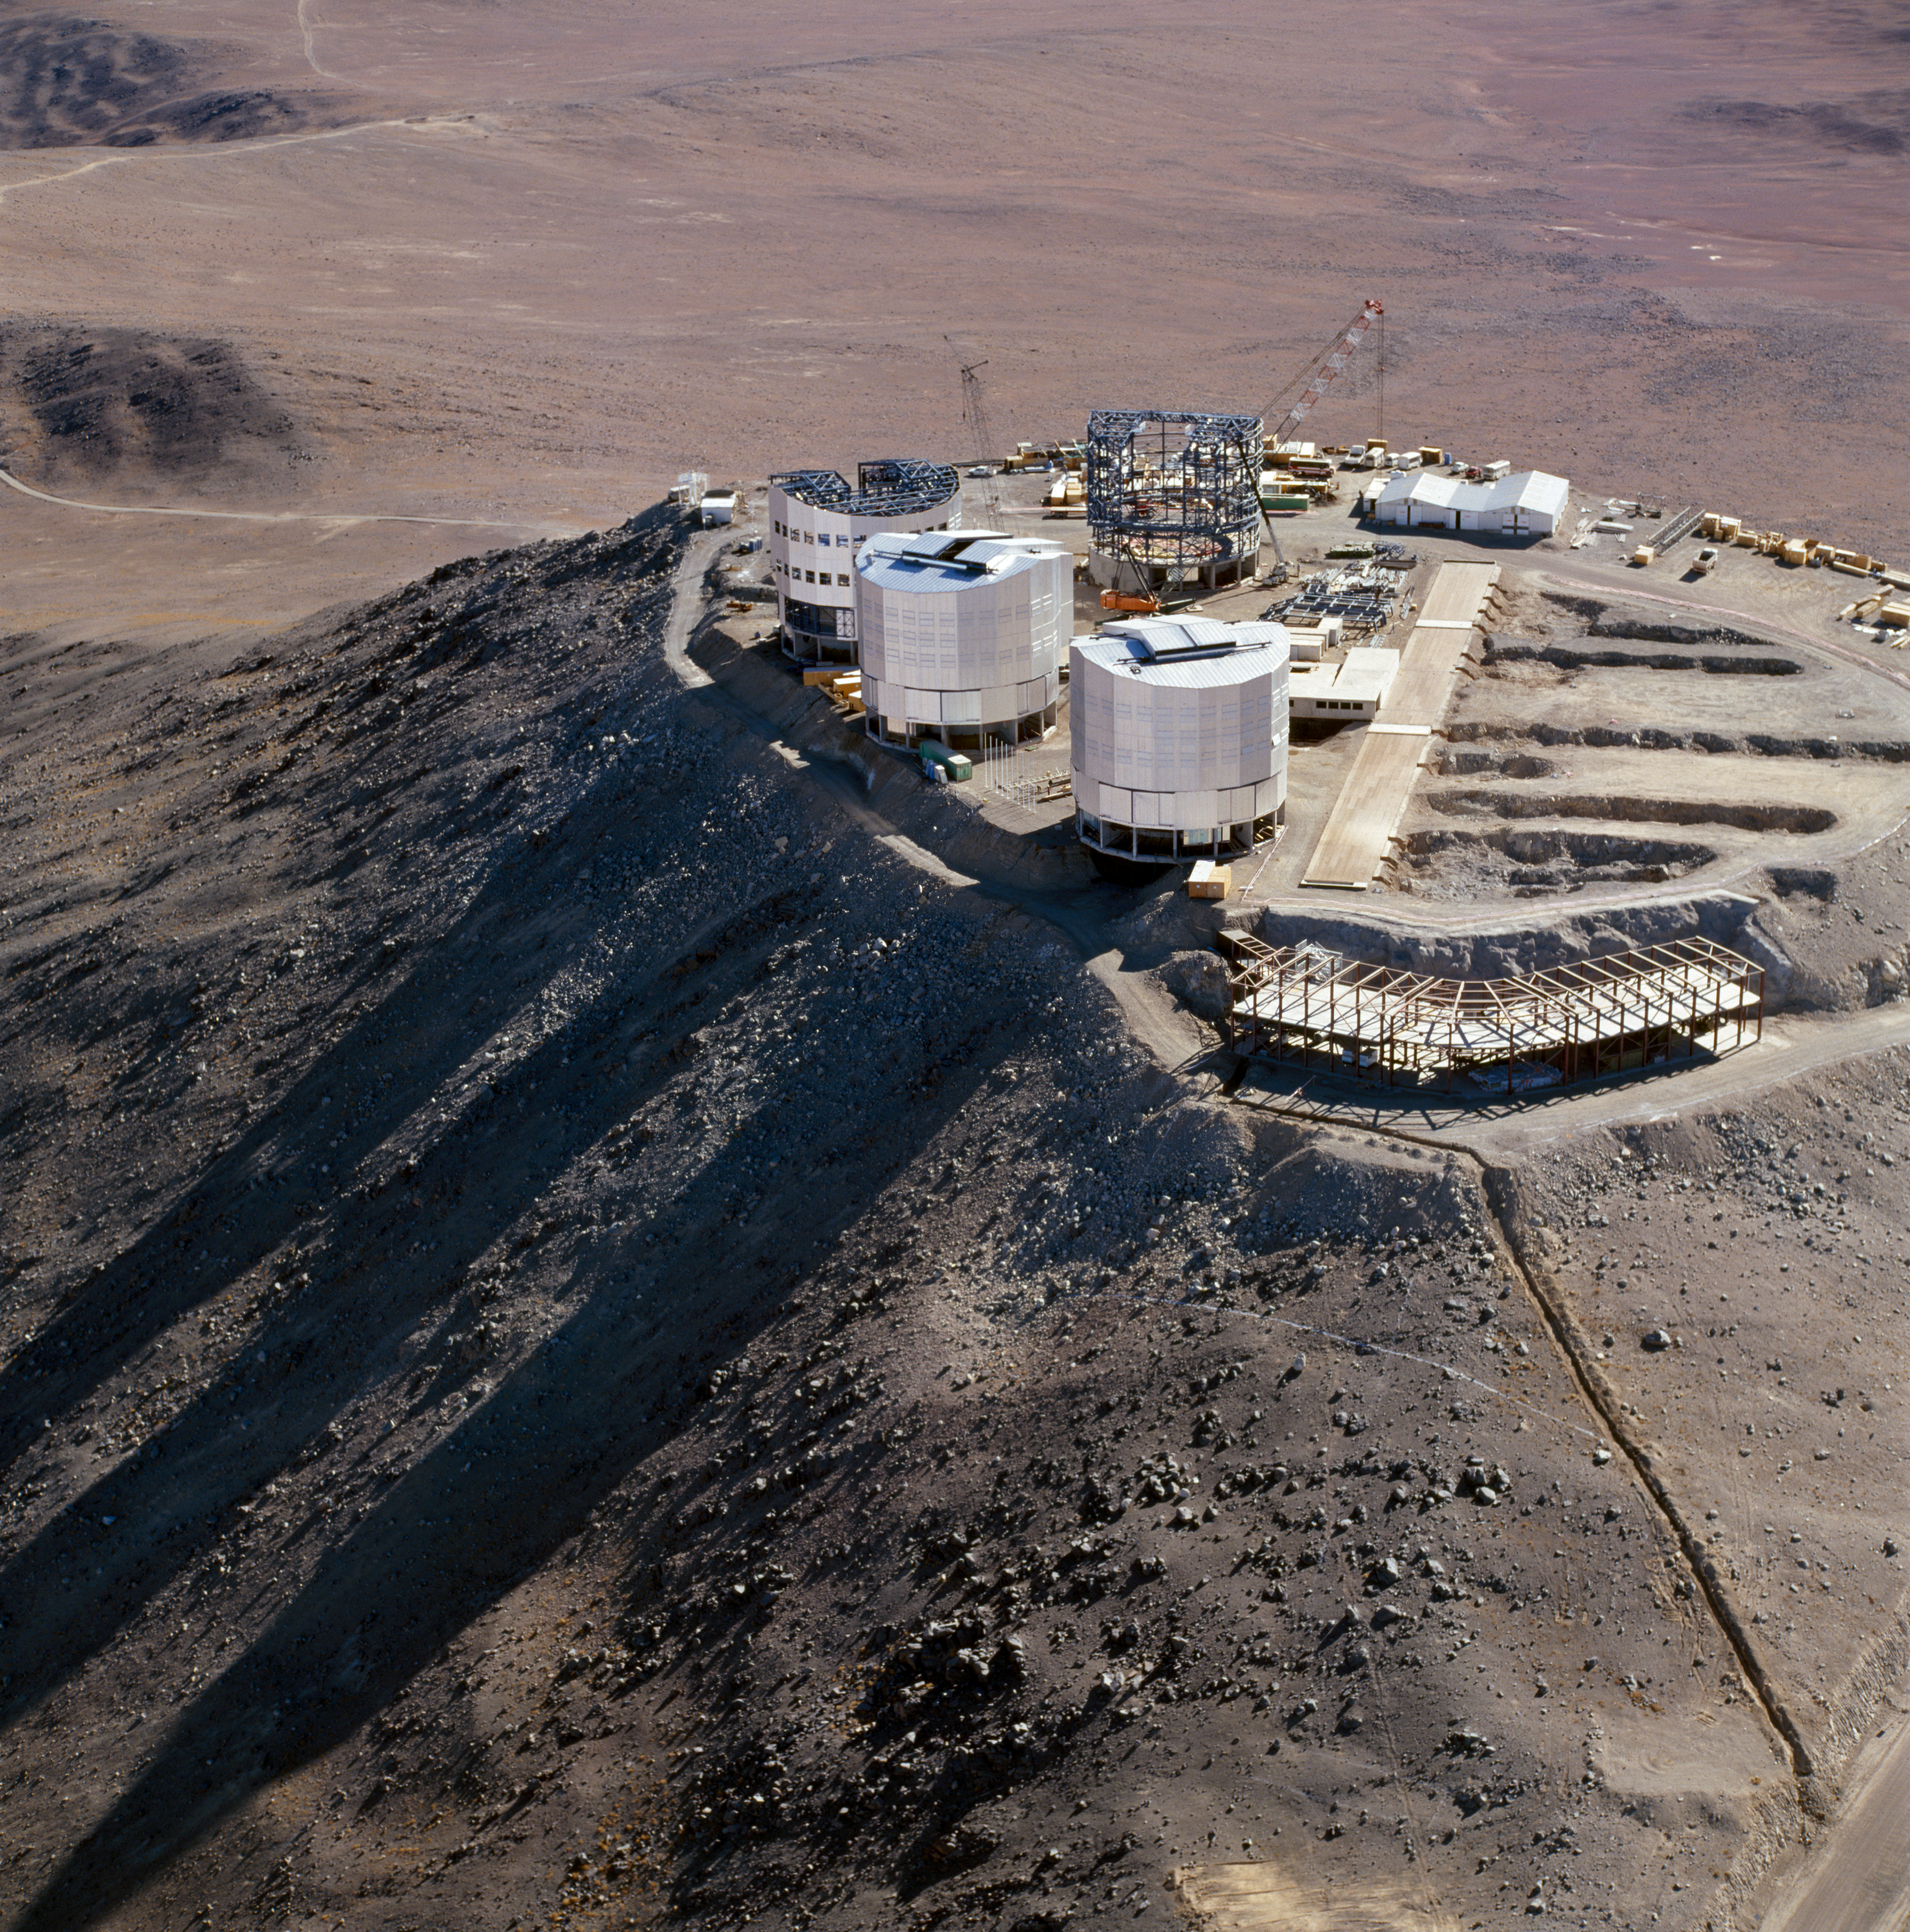

Paranal Observatory

The Paranal Observatory in the Chilean Atacama Desert in December 1996.

Credit: ESO